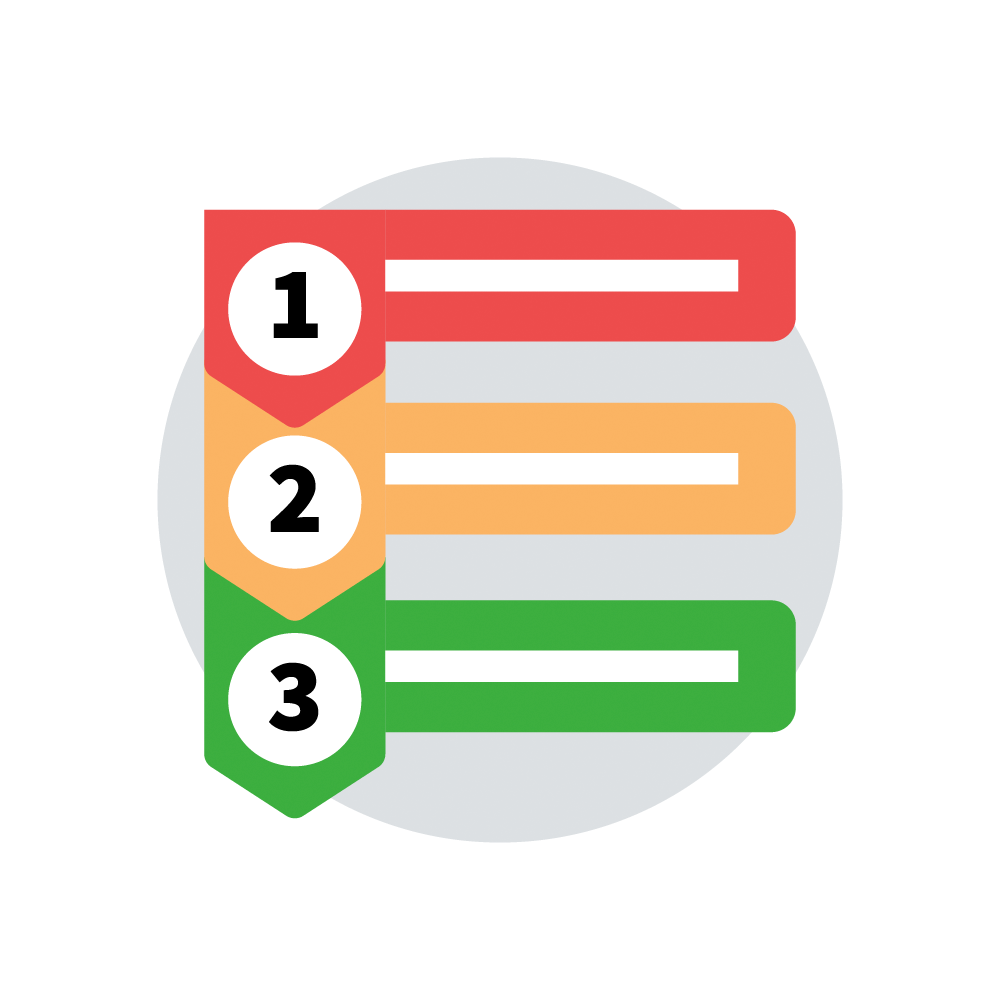

Learning and Teaching Steps Icon

An icon that represents the steps and outcomes of the learning and teaching process.

Credit: RubinObs/NOIRLab/SLAC/NSF/DOE/AURA/J. Pinto